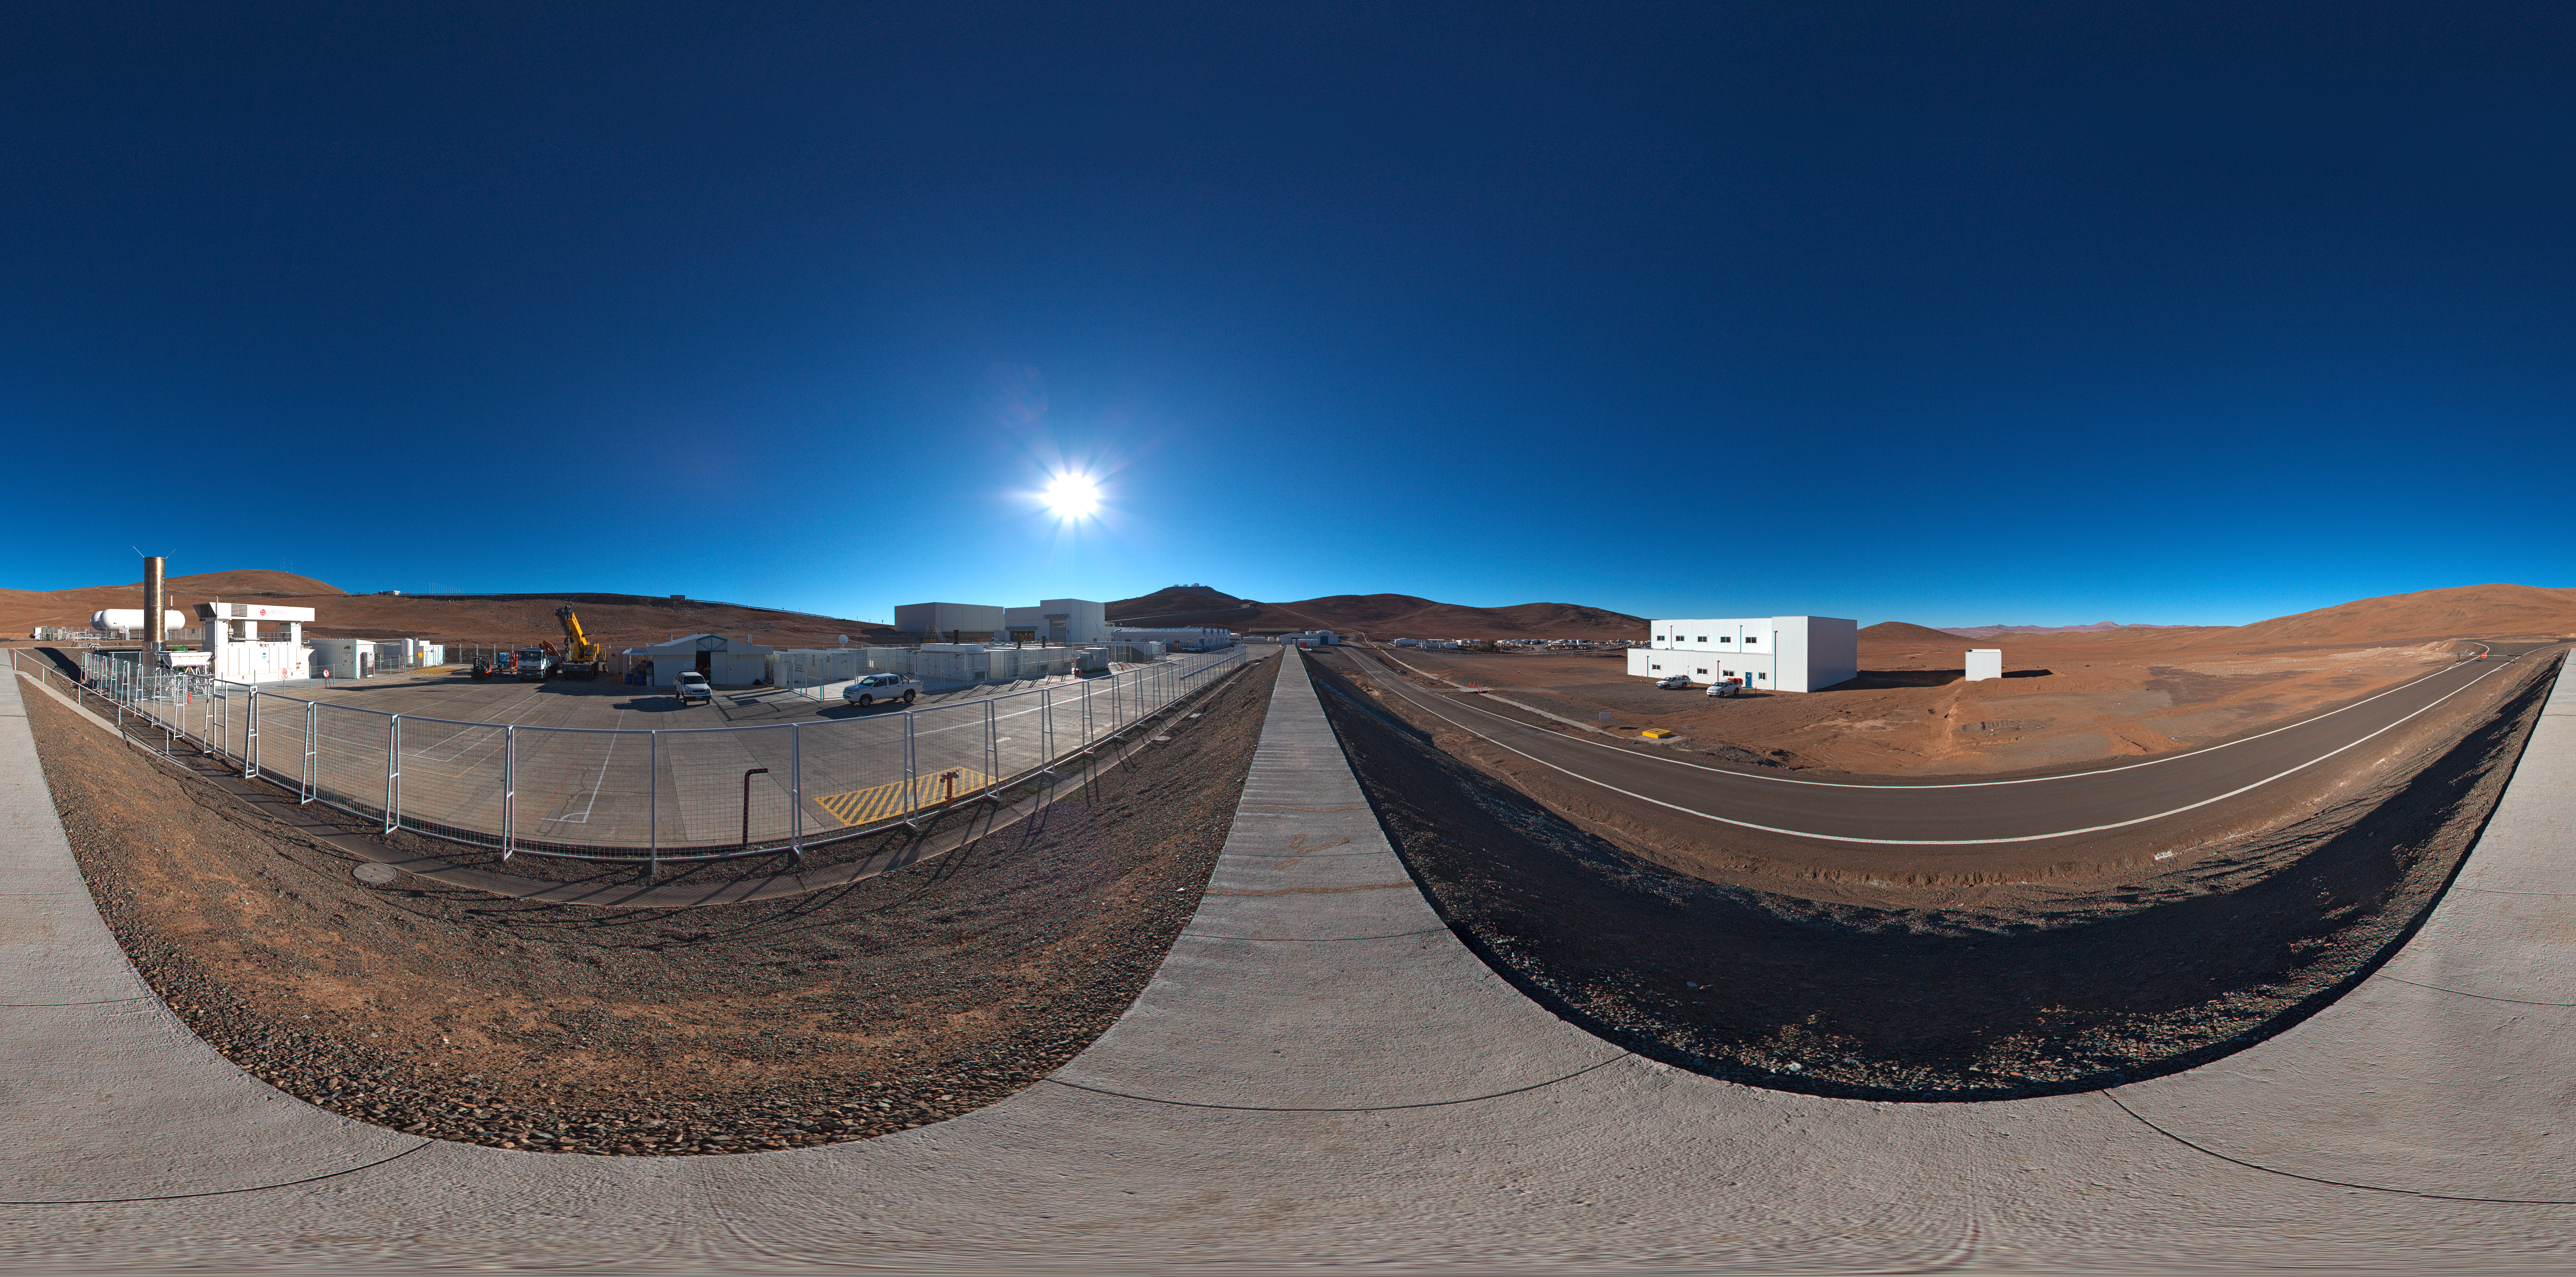

Paranal power plant

360 degree panorama of the containers near the base camp which house the Paranal power plant.

Credit: ESO